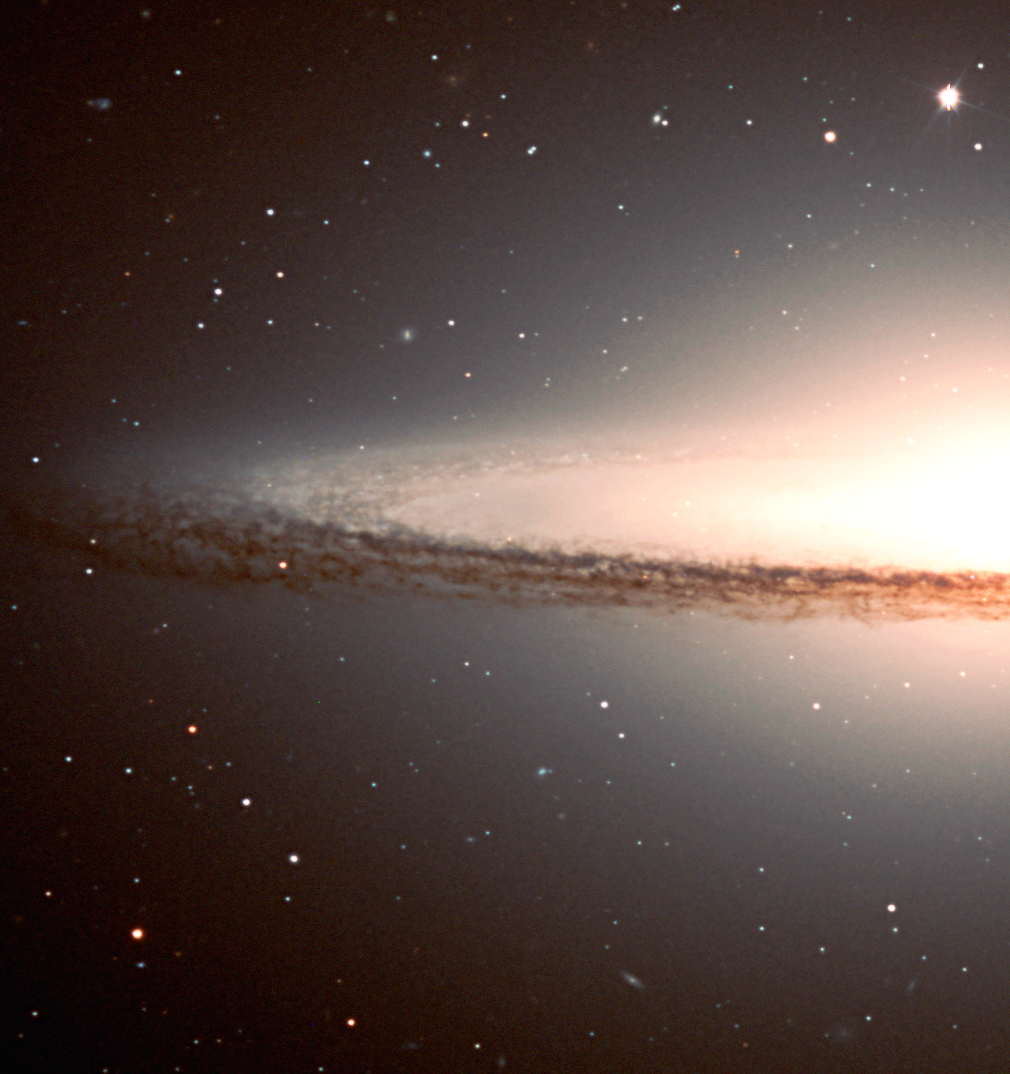

Detail of the Sombrero galaxy

This is the eastern area of the Sombrero Galaxy, with the pronounced dust bands and many background galaxies. North is up and East is left.

Technical information : This composite image is based on three exposures from the FORS1 instrument at VLT ANTU. They were obtained at about 6:20 hrs UT on January 30, 2000, through V-band (central wavelength 554 nm; 112 nm Full Width Half Maximum (FWHM); exposure time 120 sec; here rendered as blue), R-band (657 nm; 150 nm FWHM; 120 sec; green) and I-band (768 nm; 138 nm FWHM, 240 sec; red). The seeing was 0.6 - 0.7 arcsec. Image processing by Mark Neeser (Kapteyn Institute, Groningen) and Richard Hook (ST/ECF, Garching, Germany).

Credit: ESO/P. Barthel